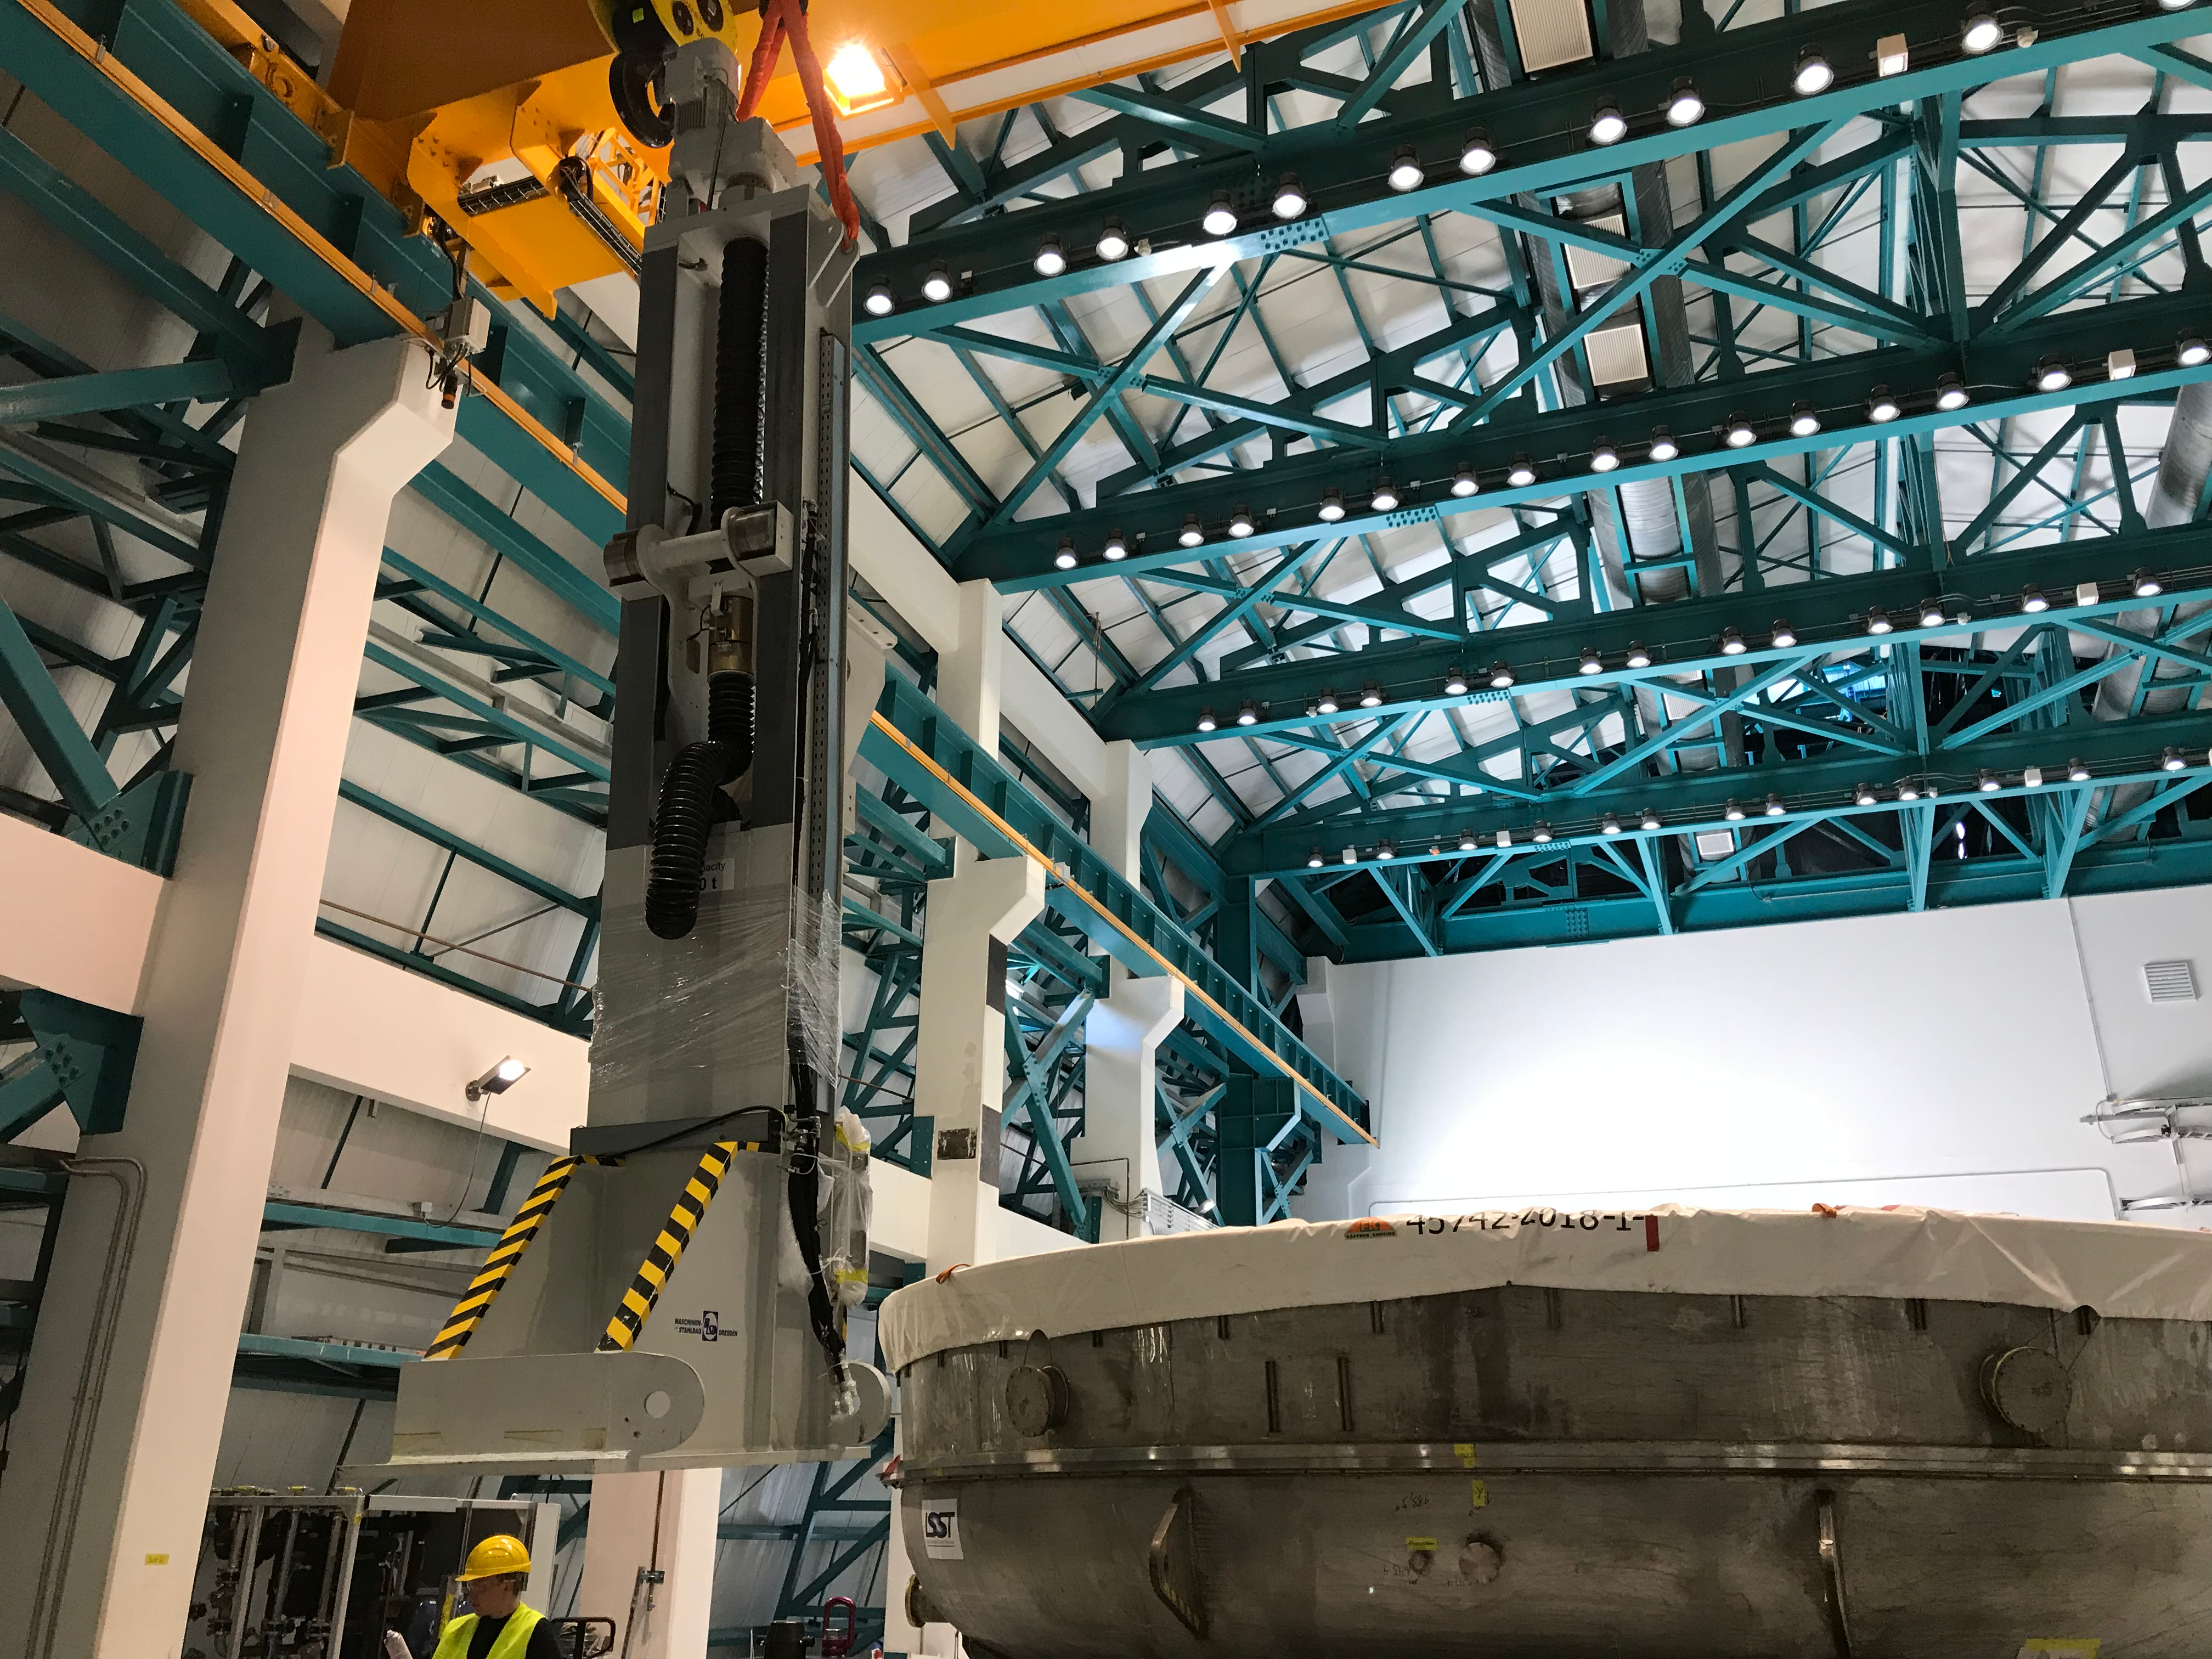

Coating Plant Assembly on Summit

A crew from Von Ardenne, the LSST Coating Chamber vendor, is currently onsite at the LSST summit facility building, performing work on the Coating Chamber, which arrived at the summit in November 2018. According to Tomislav Vucina, LSST Coatings Engineer, "The LSST Coating Chamber will be the largest, most modern, and most powerful mirror coating mechanism used by any telescope in the world." The Coating Chamber, which was constructed in Germany, is now beginning a six-month program of “assembly, integration, and commissioning,” which refers to installation of all components of the Coating Plant, and the testing necessary to ensure that everything works the way it’s supposed to. After final acceptance, and after both LSST mirrors arrive, the Coating Plant will be used to coat the Primary/Tertiary Mirror (M1M3) with aluminum, and the Secondary Mirror (M2) with silver.

Credit: Rubin Observatory/NSF/AURA